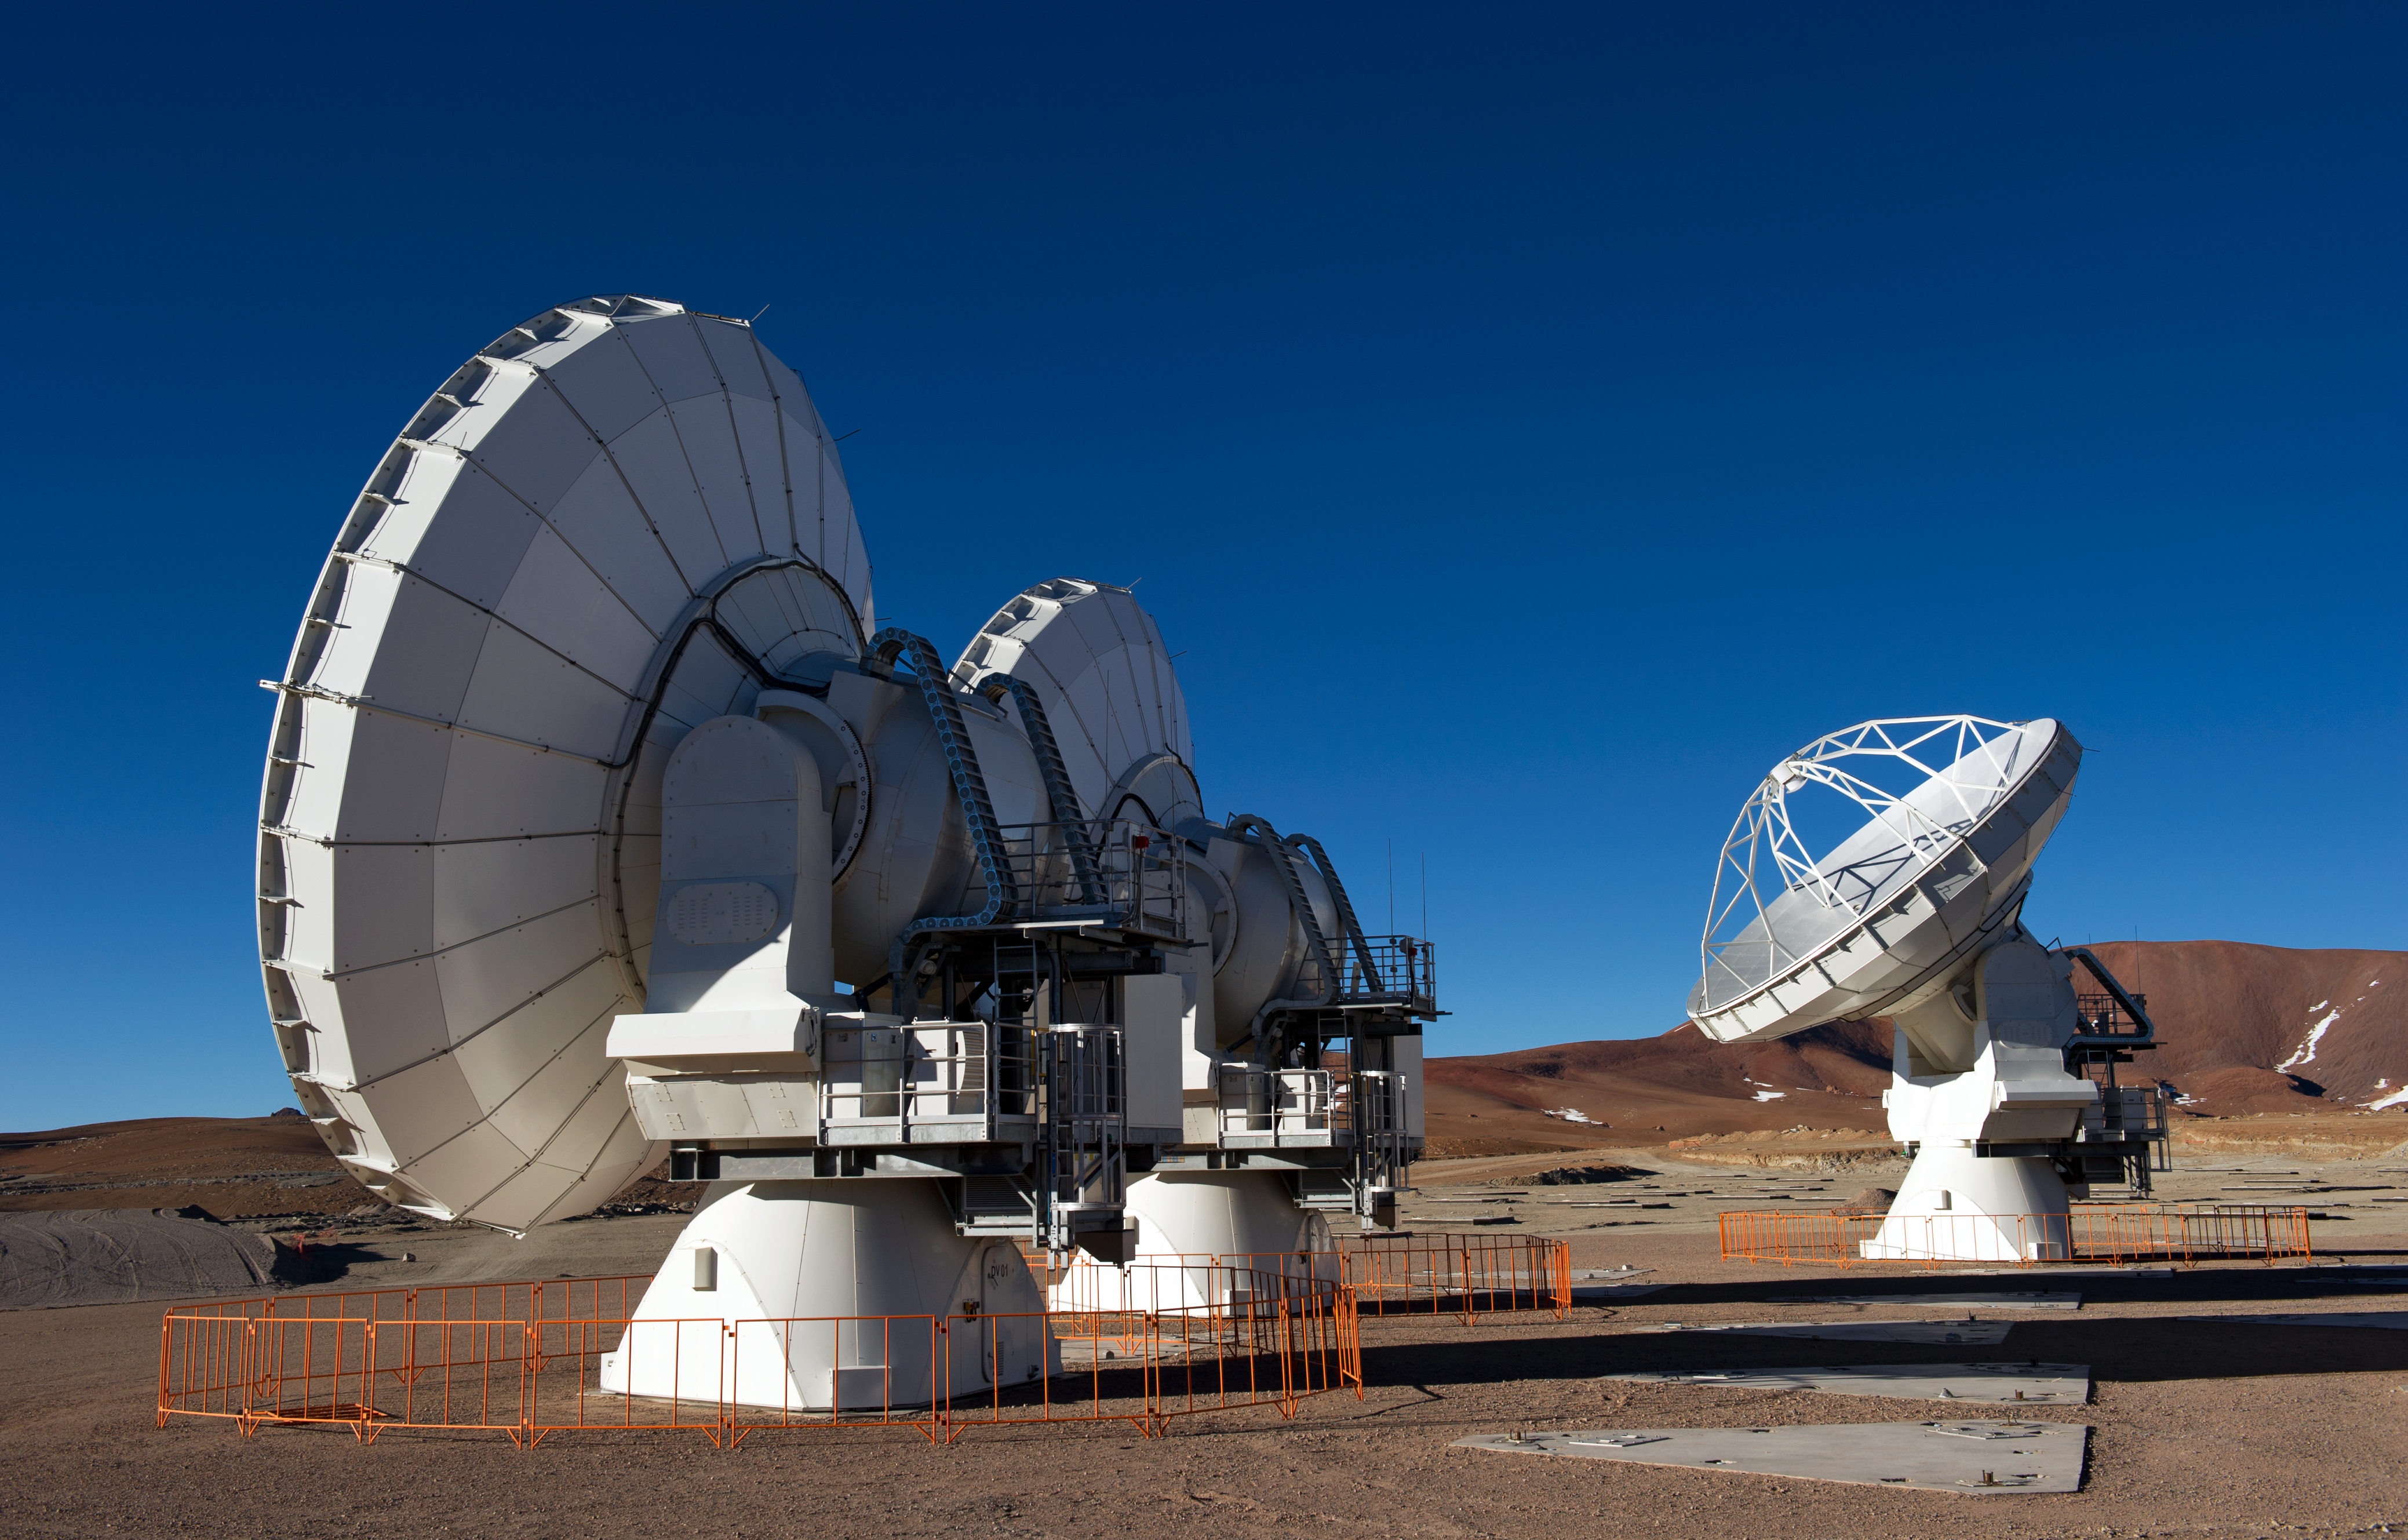

The first ALMA antennas on Chajnantor

Three of the first ALMA antennas at the Array Operations Site (AOS), where they are being tested as part of the ongoing Commissioning and Science Verification process. The AOS is located at 5000 metres altitude on the Chajnantor plateau, about 50 km away from San Pedro de Atacama, in the II Region of Chile. The 66 ALMA antennas will be spread across the desert plateau over distances from 200 metres to 16 kilometres, which will give ALMA a powerful variable "zoom". This picture was taken in June 2010. ALMA, the Atacama Large Millimeter/submillimeter Array, is the largest astronomical project in existence and is a truly global partnership between the scientific communities of East Asia, Europe and North America with Chile. ESO is the European partner in ALMA.

Credit: ESO/José Francisco Salgado (josefrancisco.org)